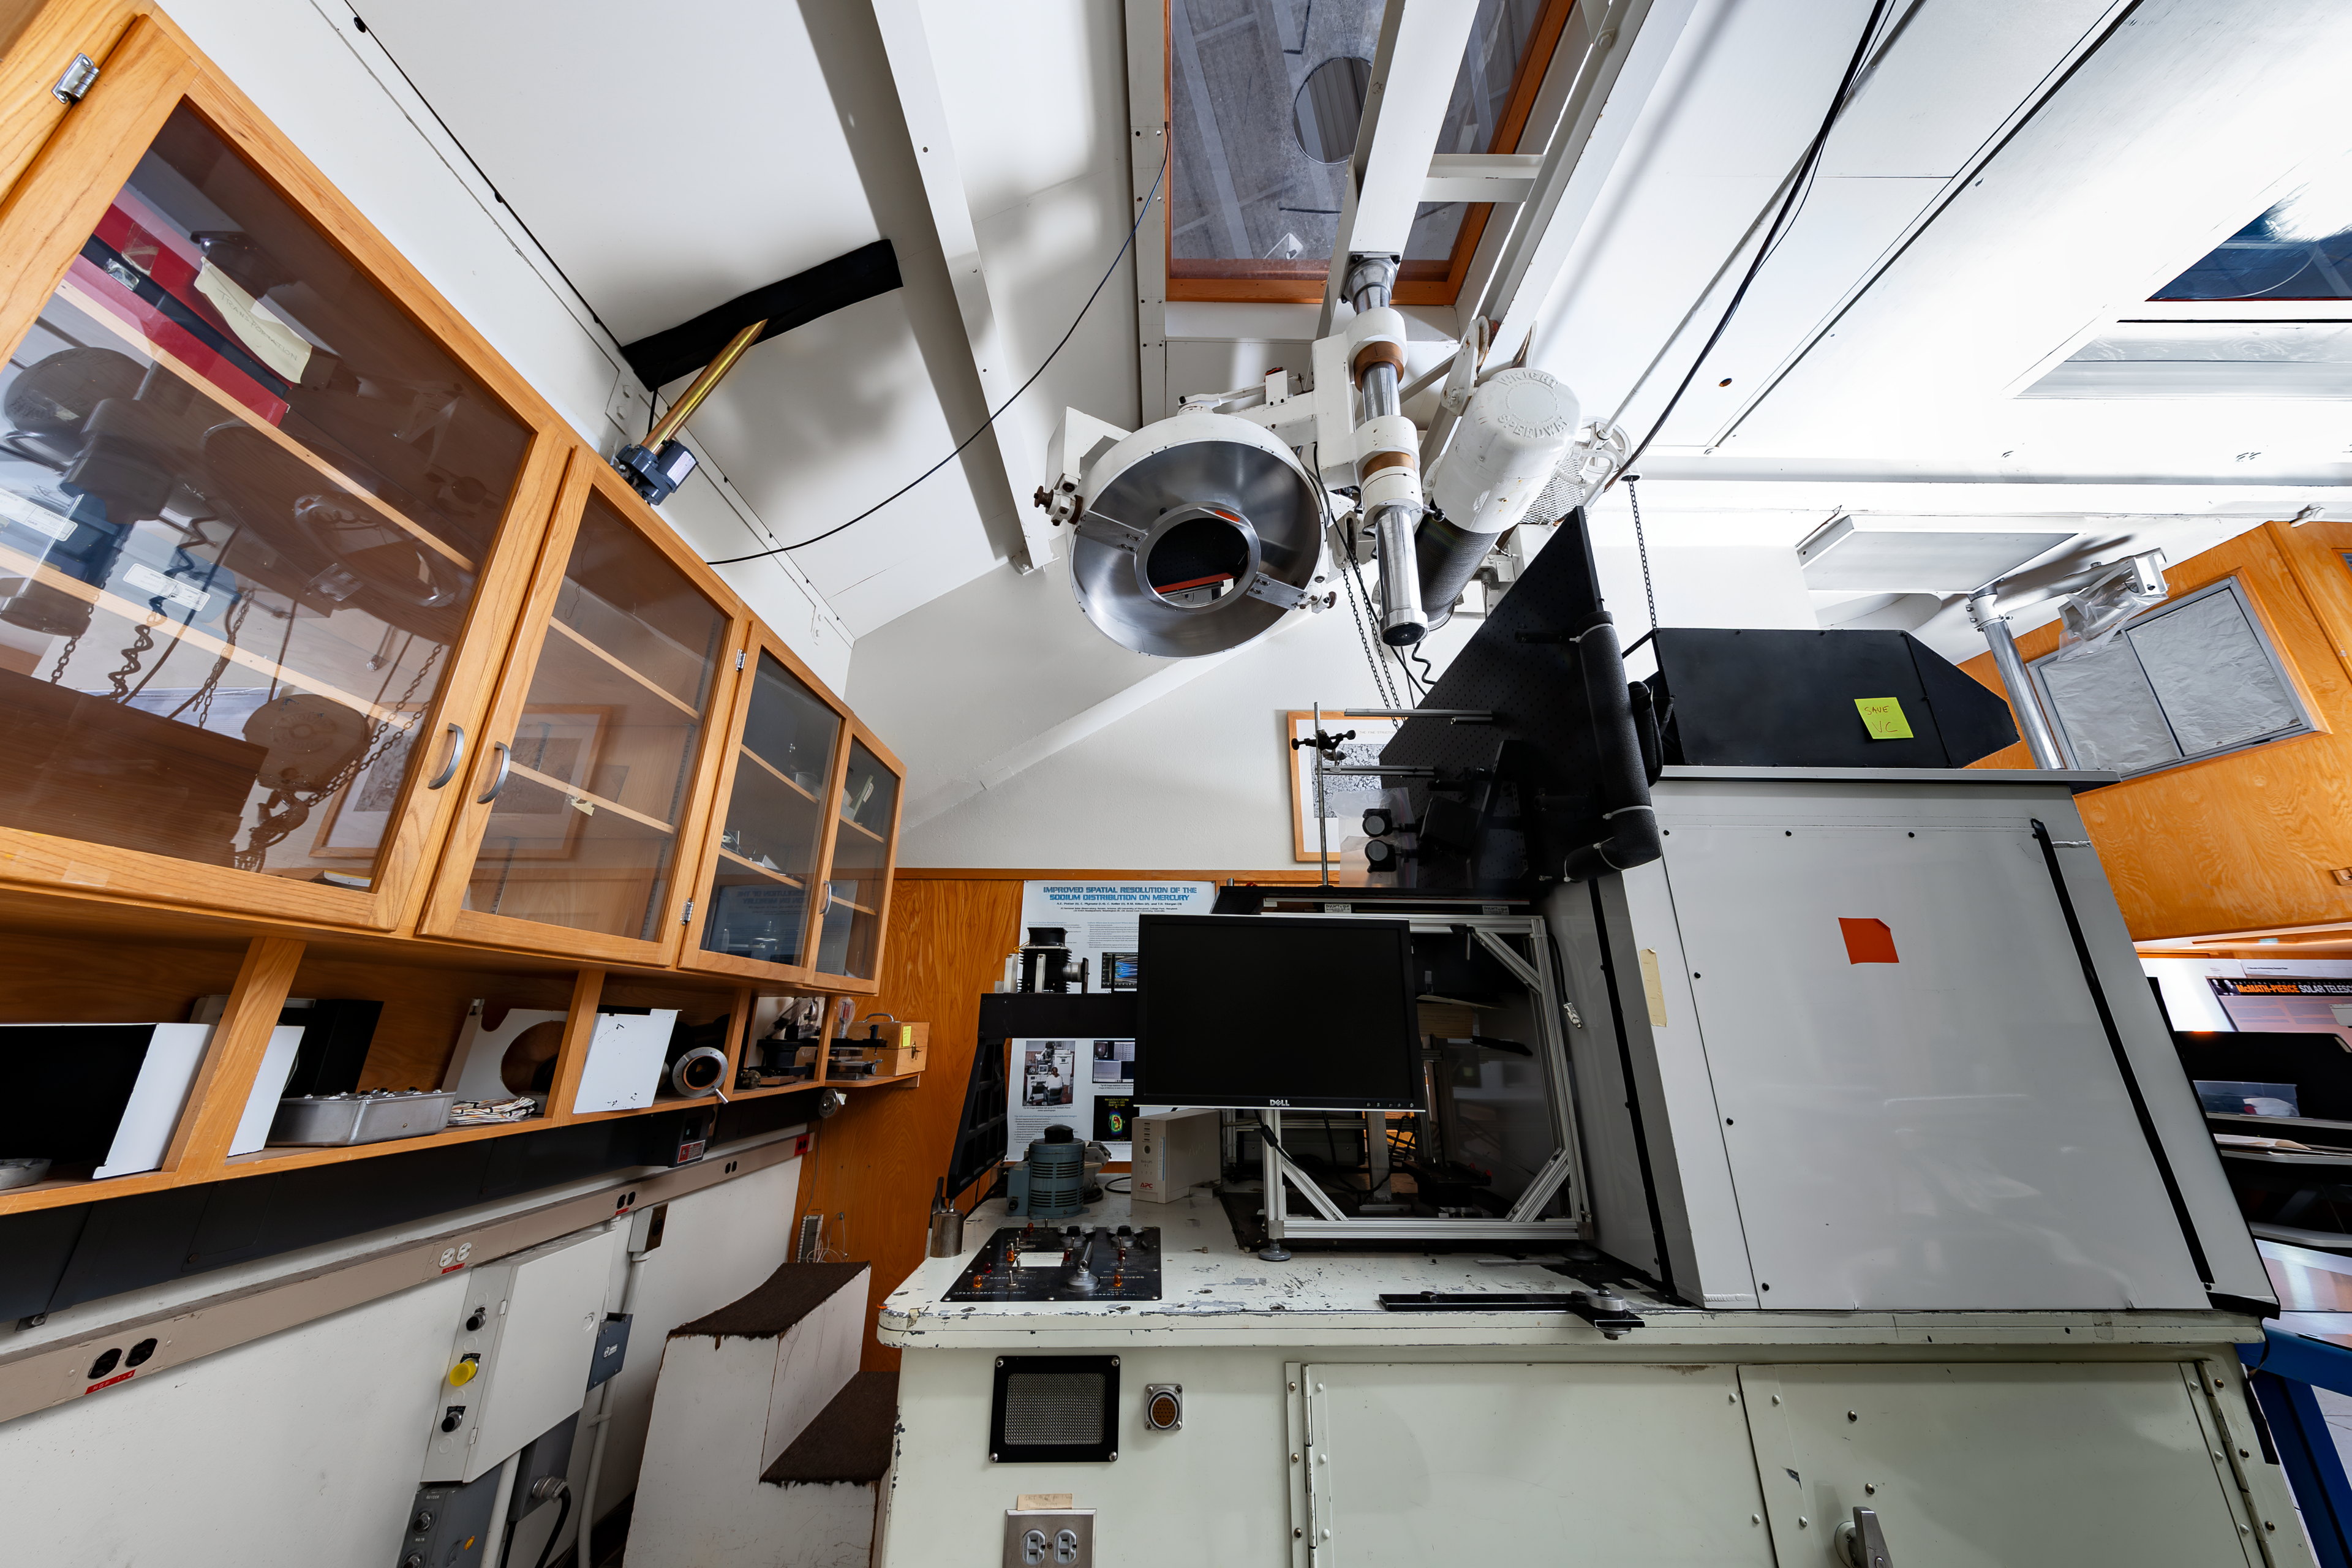

Inside the McMath-Pierce Solar Telescope

Steelar spectrograph for the McMath-Pierce Solar Telescope.

Credit: KPNO/NOIRLab/NSF/AURA/D. Salman